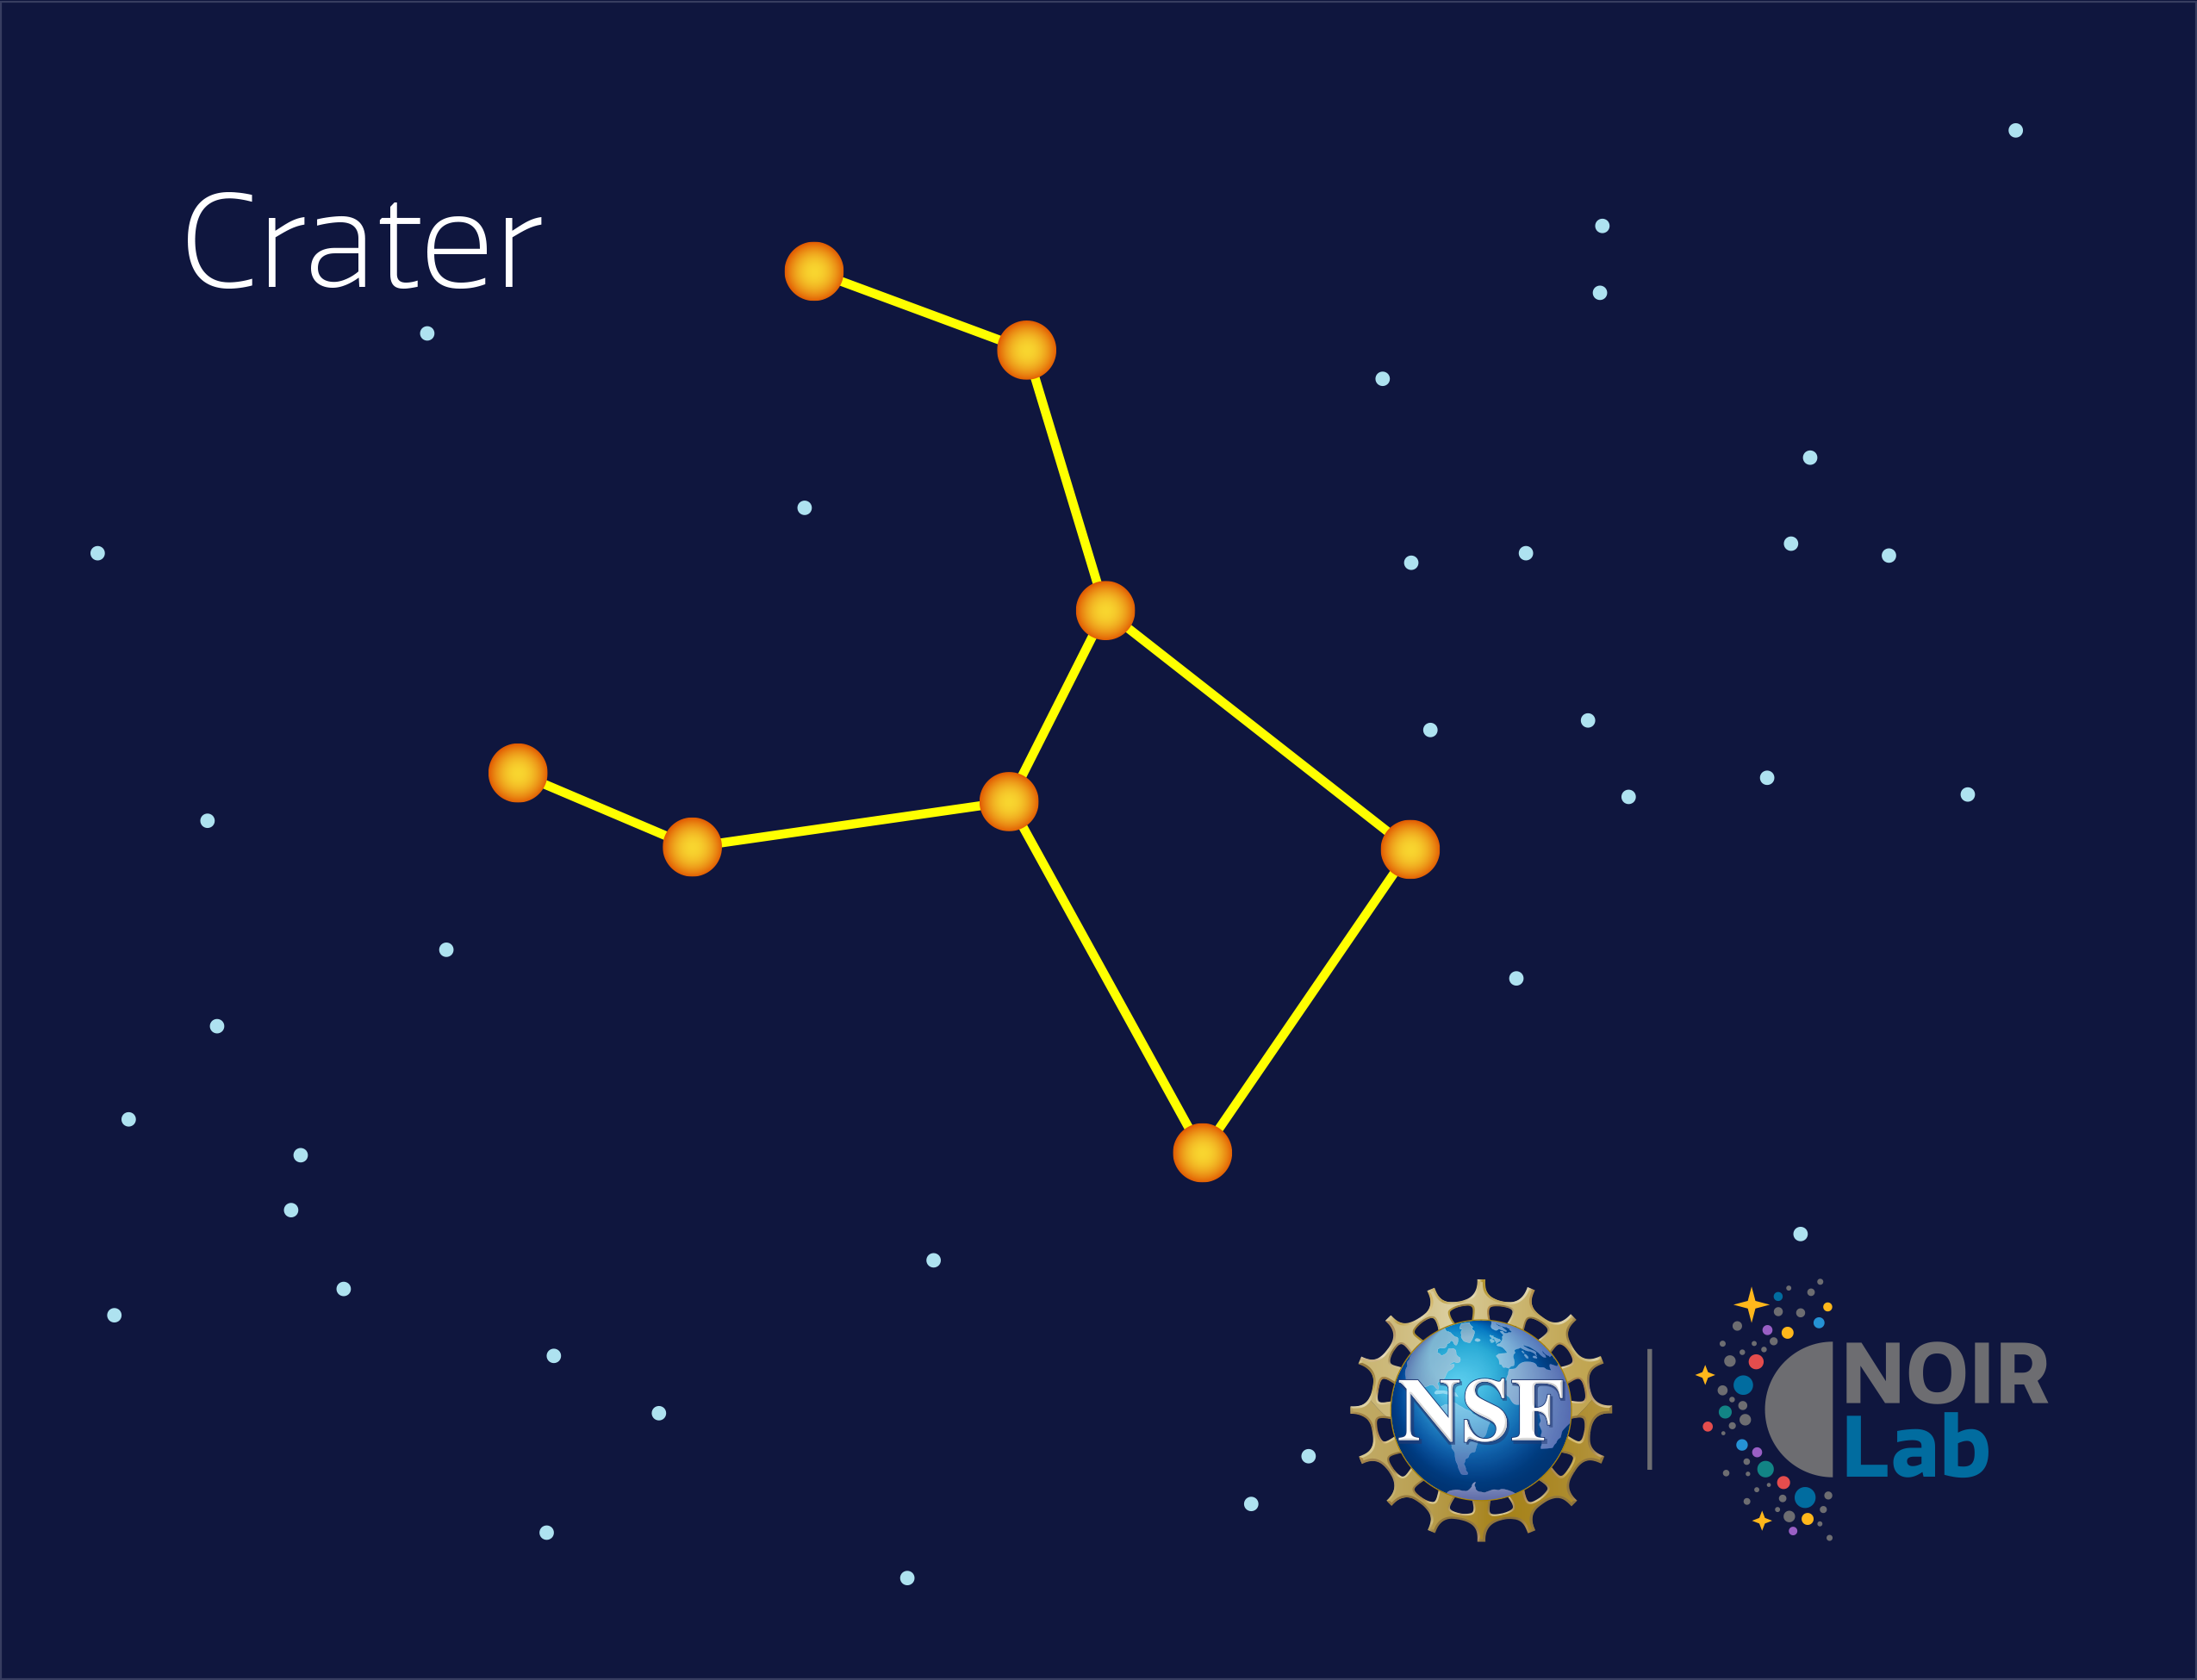

Crater

Credit: NOIRLab